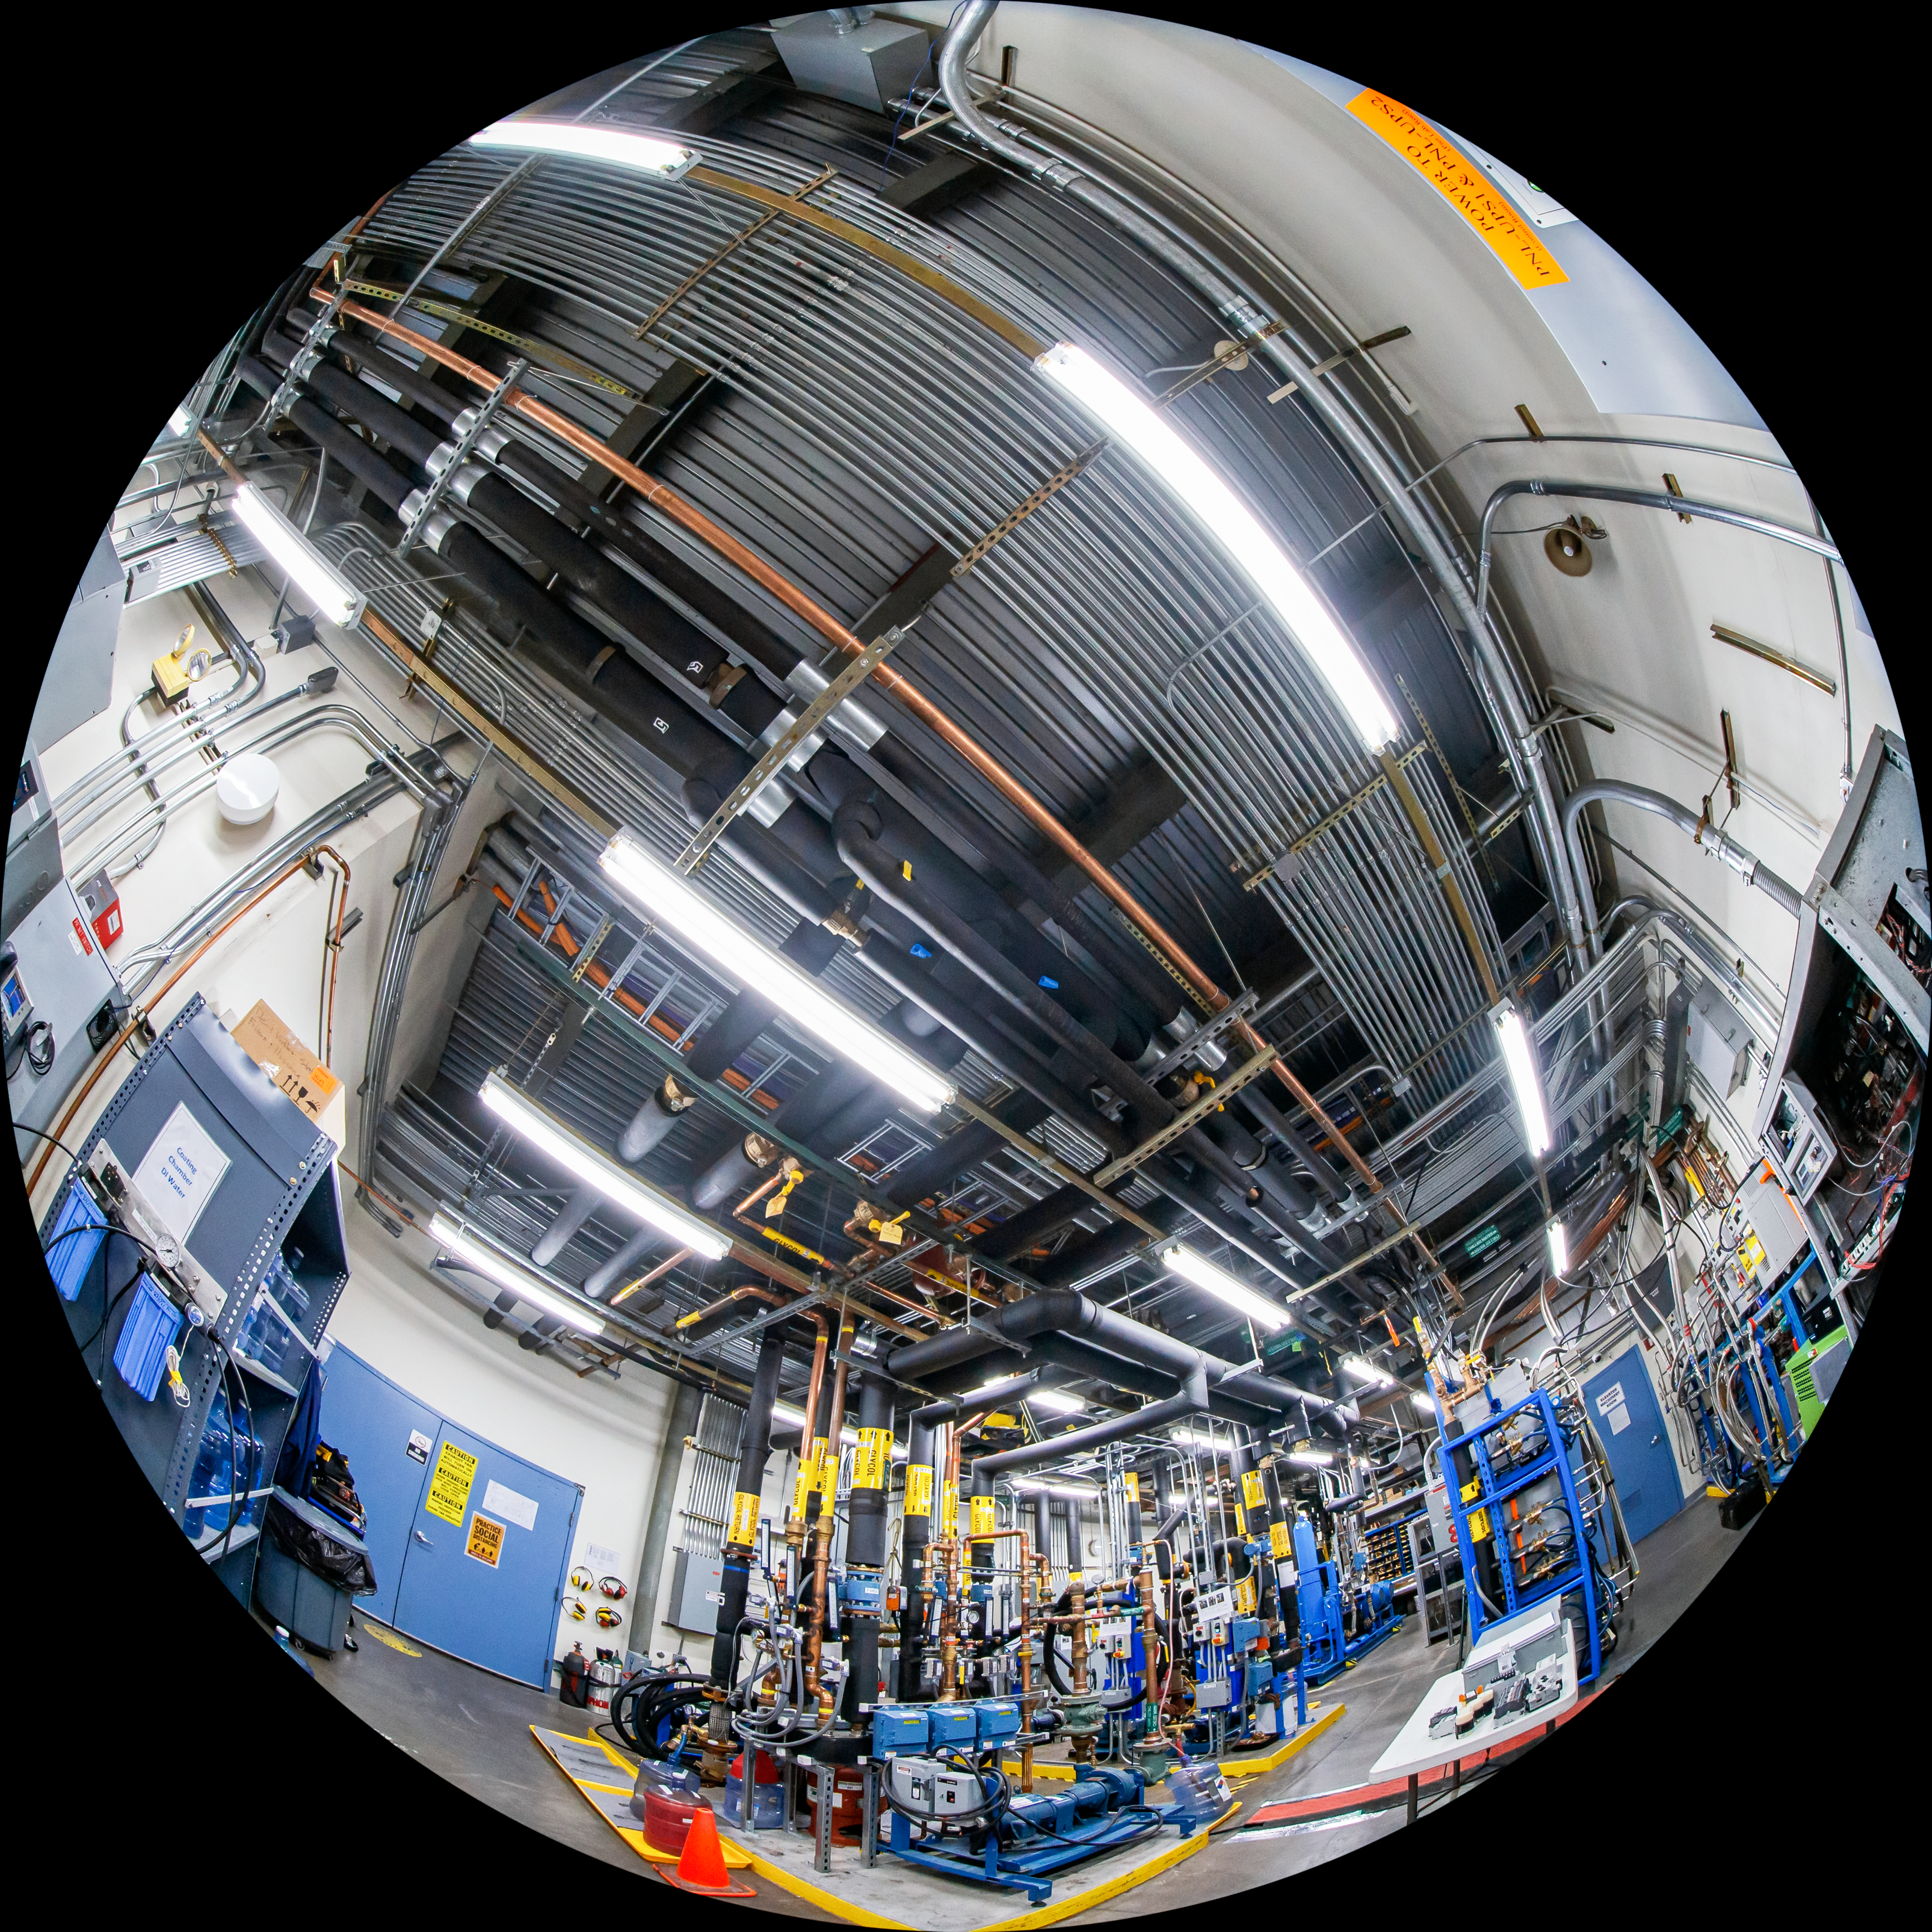

Gemini North Fulldome

A fulldome view of the inside of Gemini North, one half of the International Gemini Observatory, operated by NSF NOIRLab.

Credit: International Gemini Observatory/NOIRLab/AURA/NSF/T. Matsopoulos